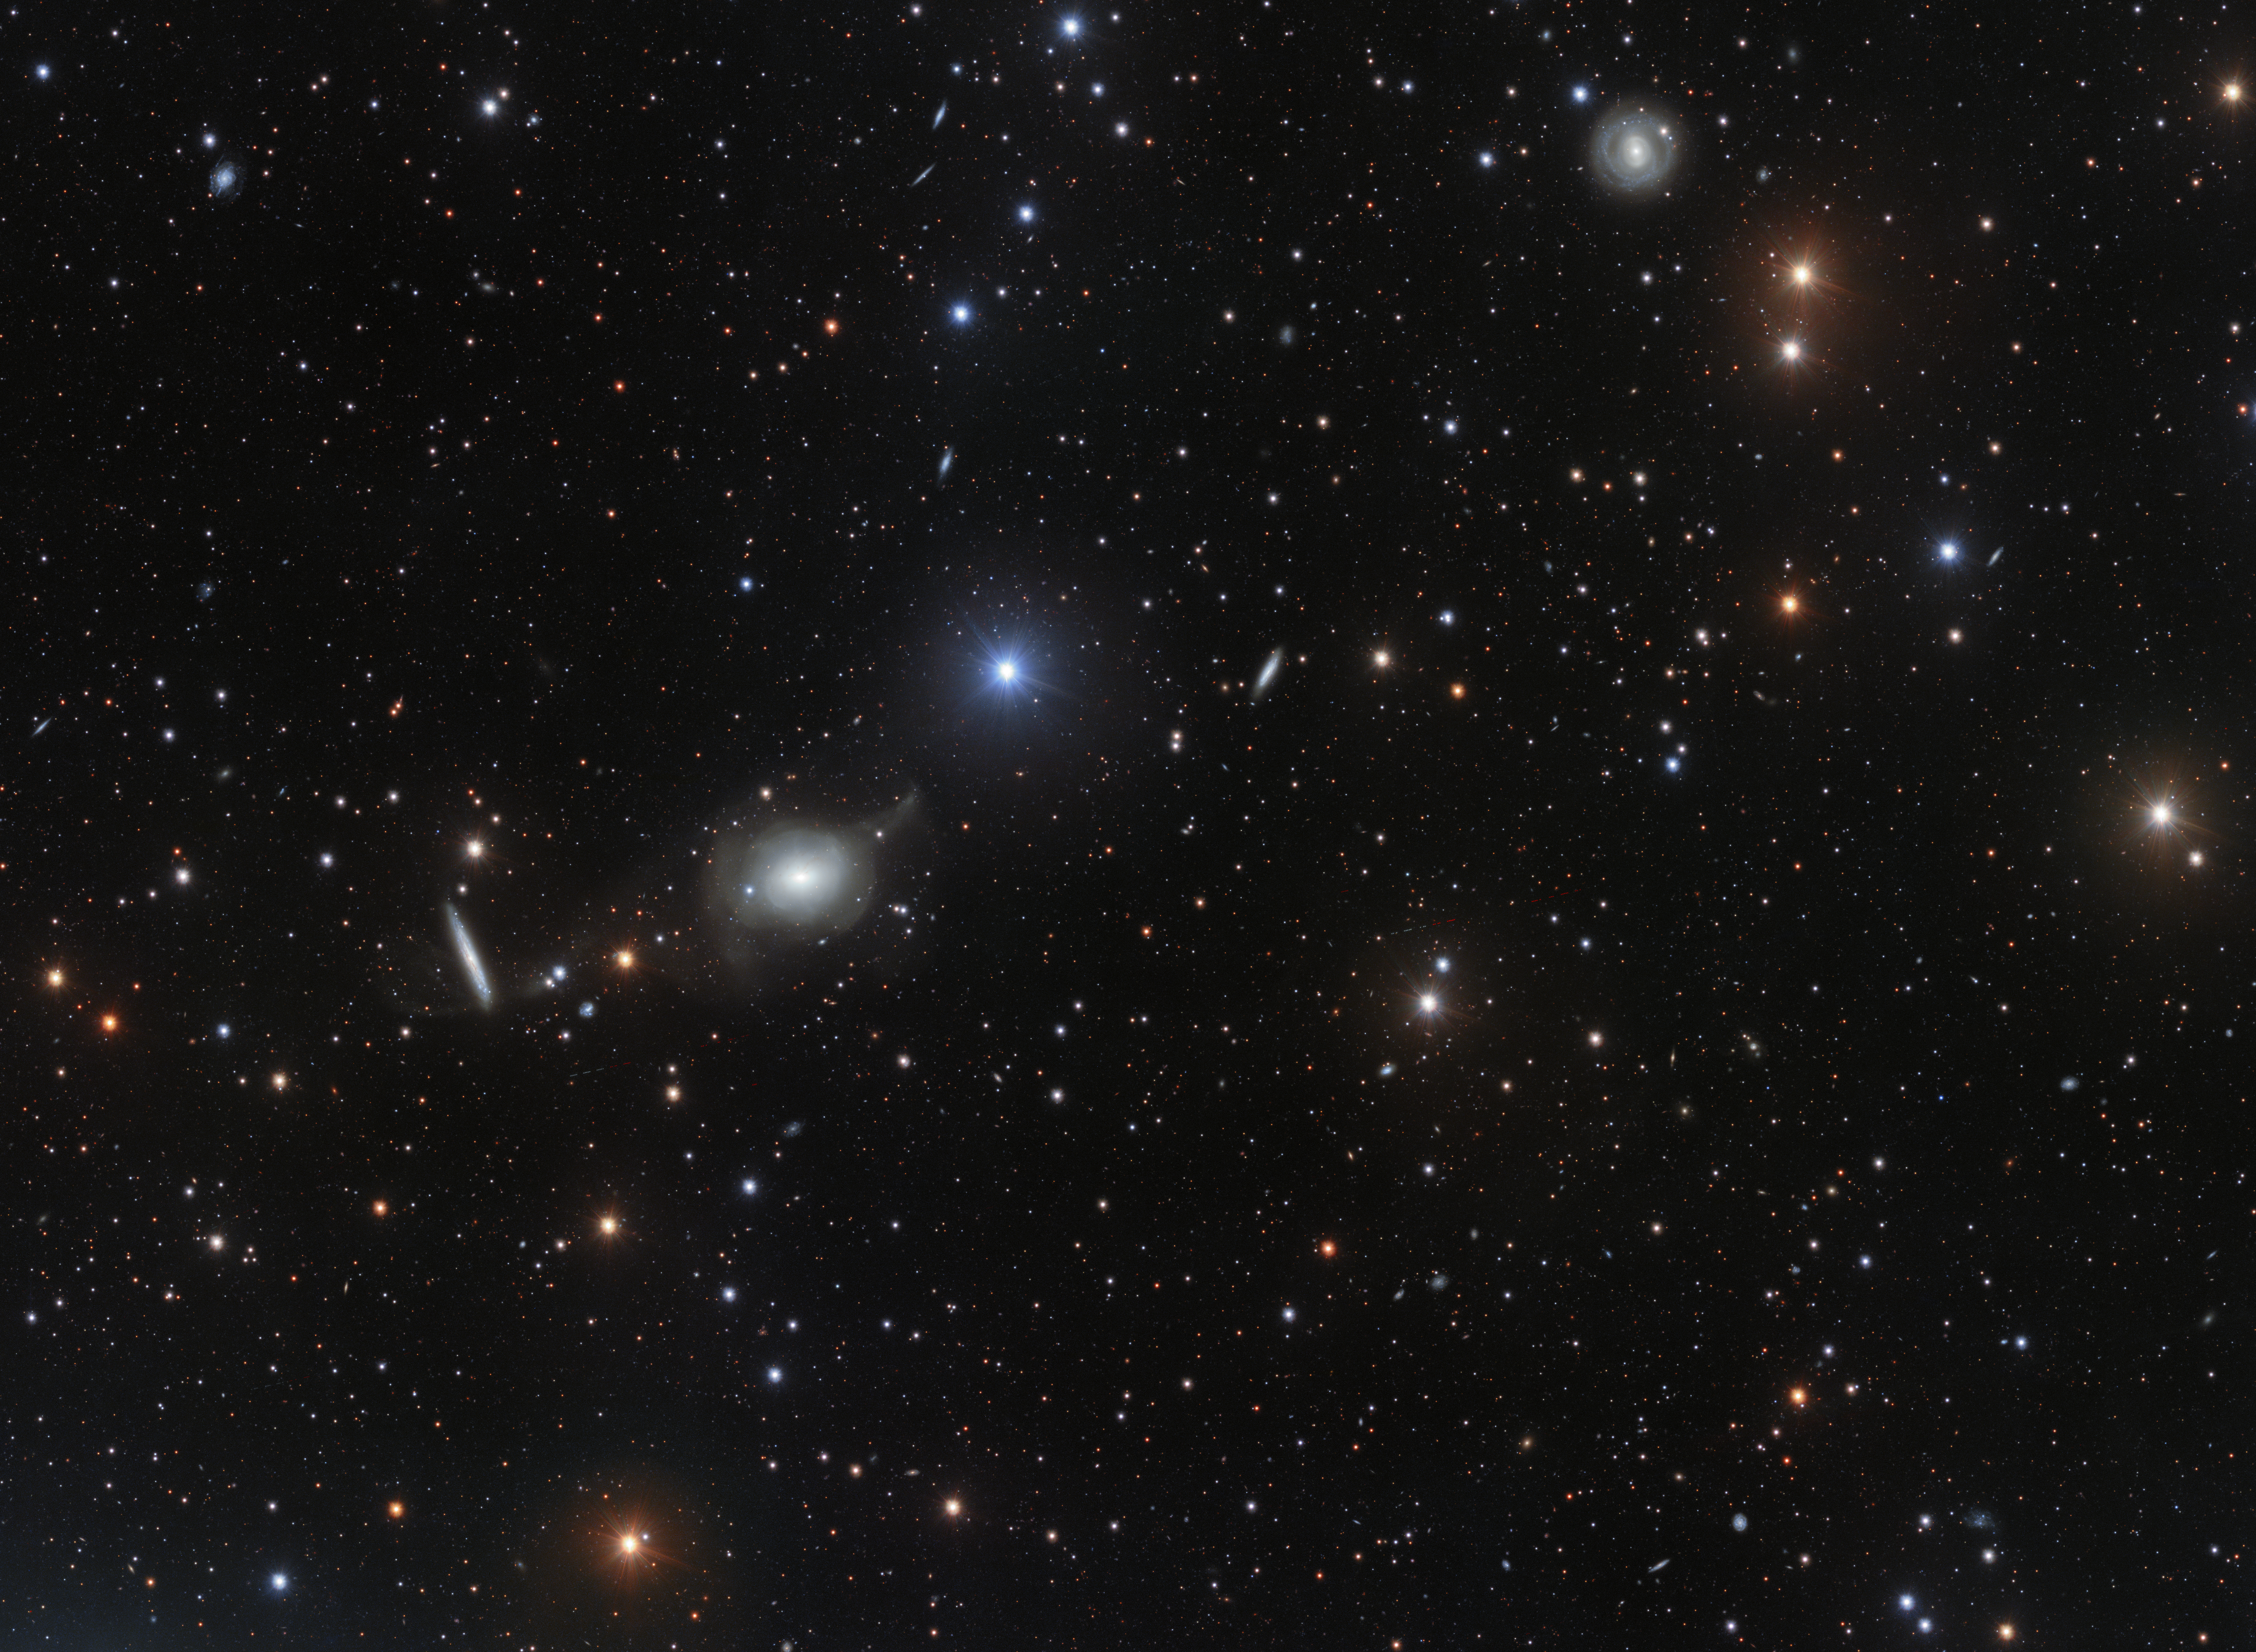

Elliptical elegance

This deep image of the area of sky around the elliptical galaxy NGC 5018 offers a spectacular view of its tenuous streams of stars and gas. These delicate features are hallmarks of galactic interactions, and provide vital clues to the structure and dynamics of early-type galaxies.

Credit: ESO/Spavone et al.